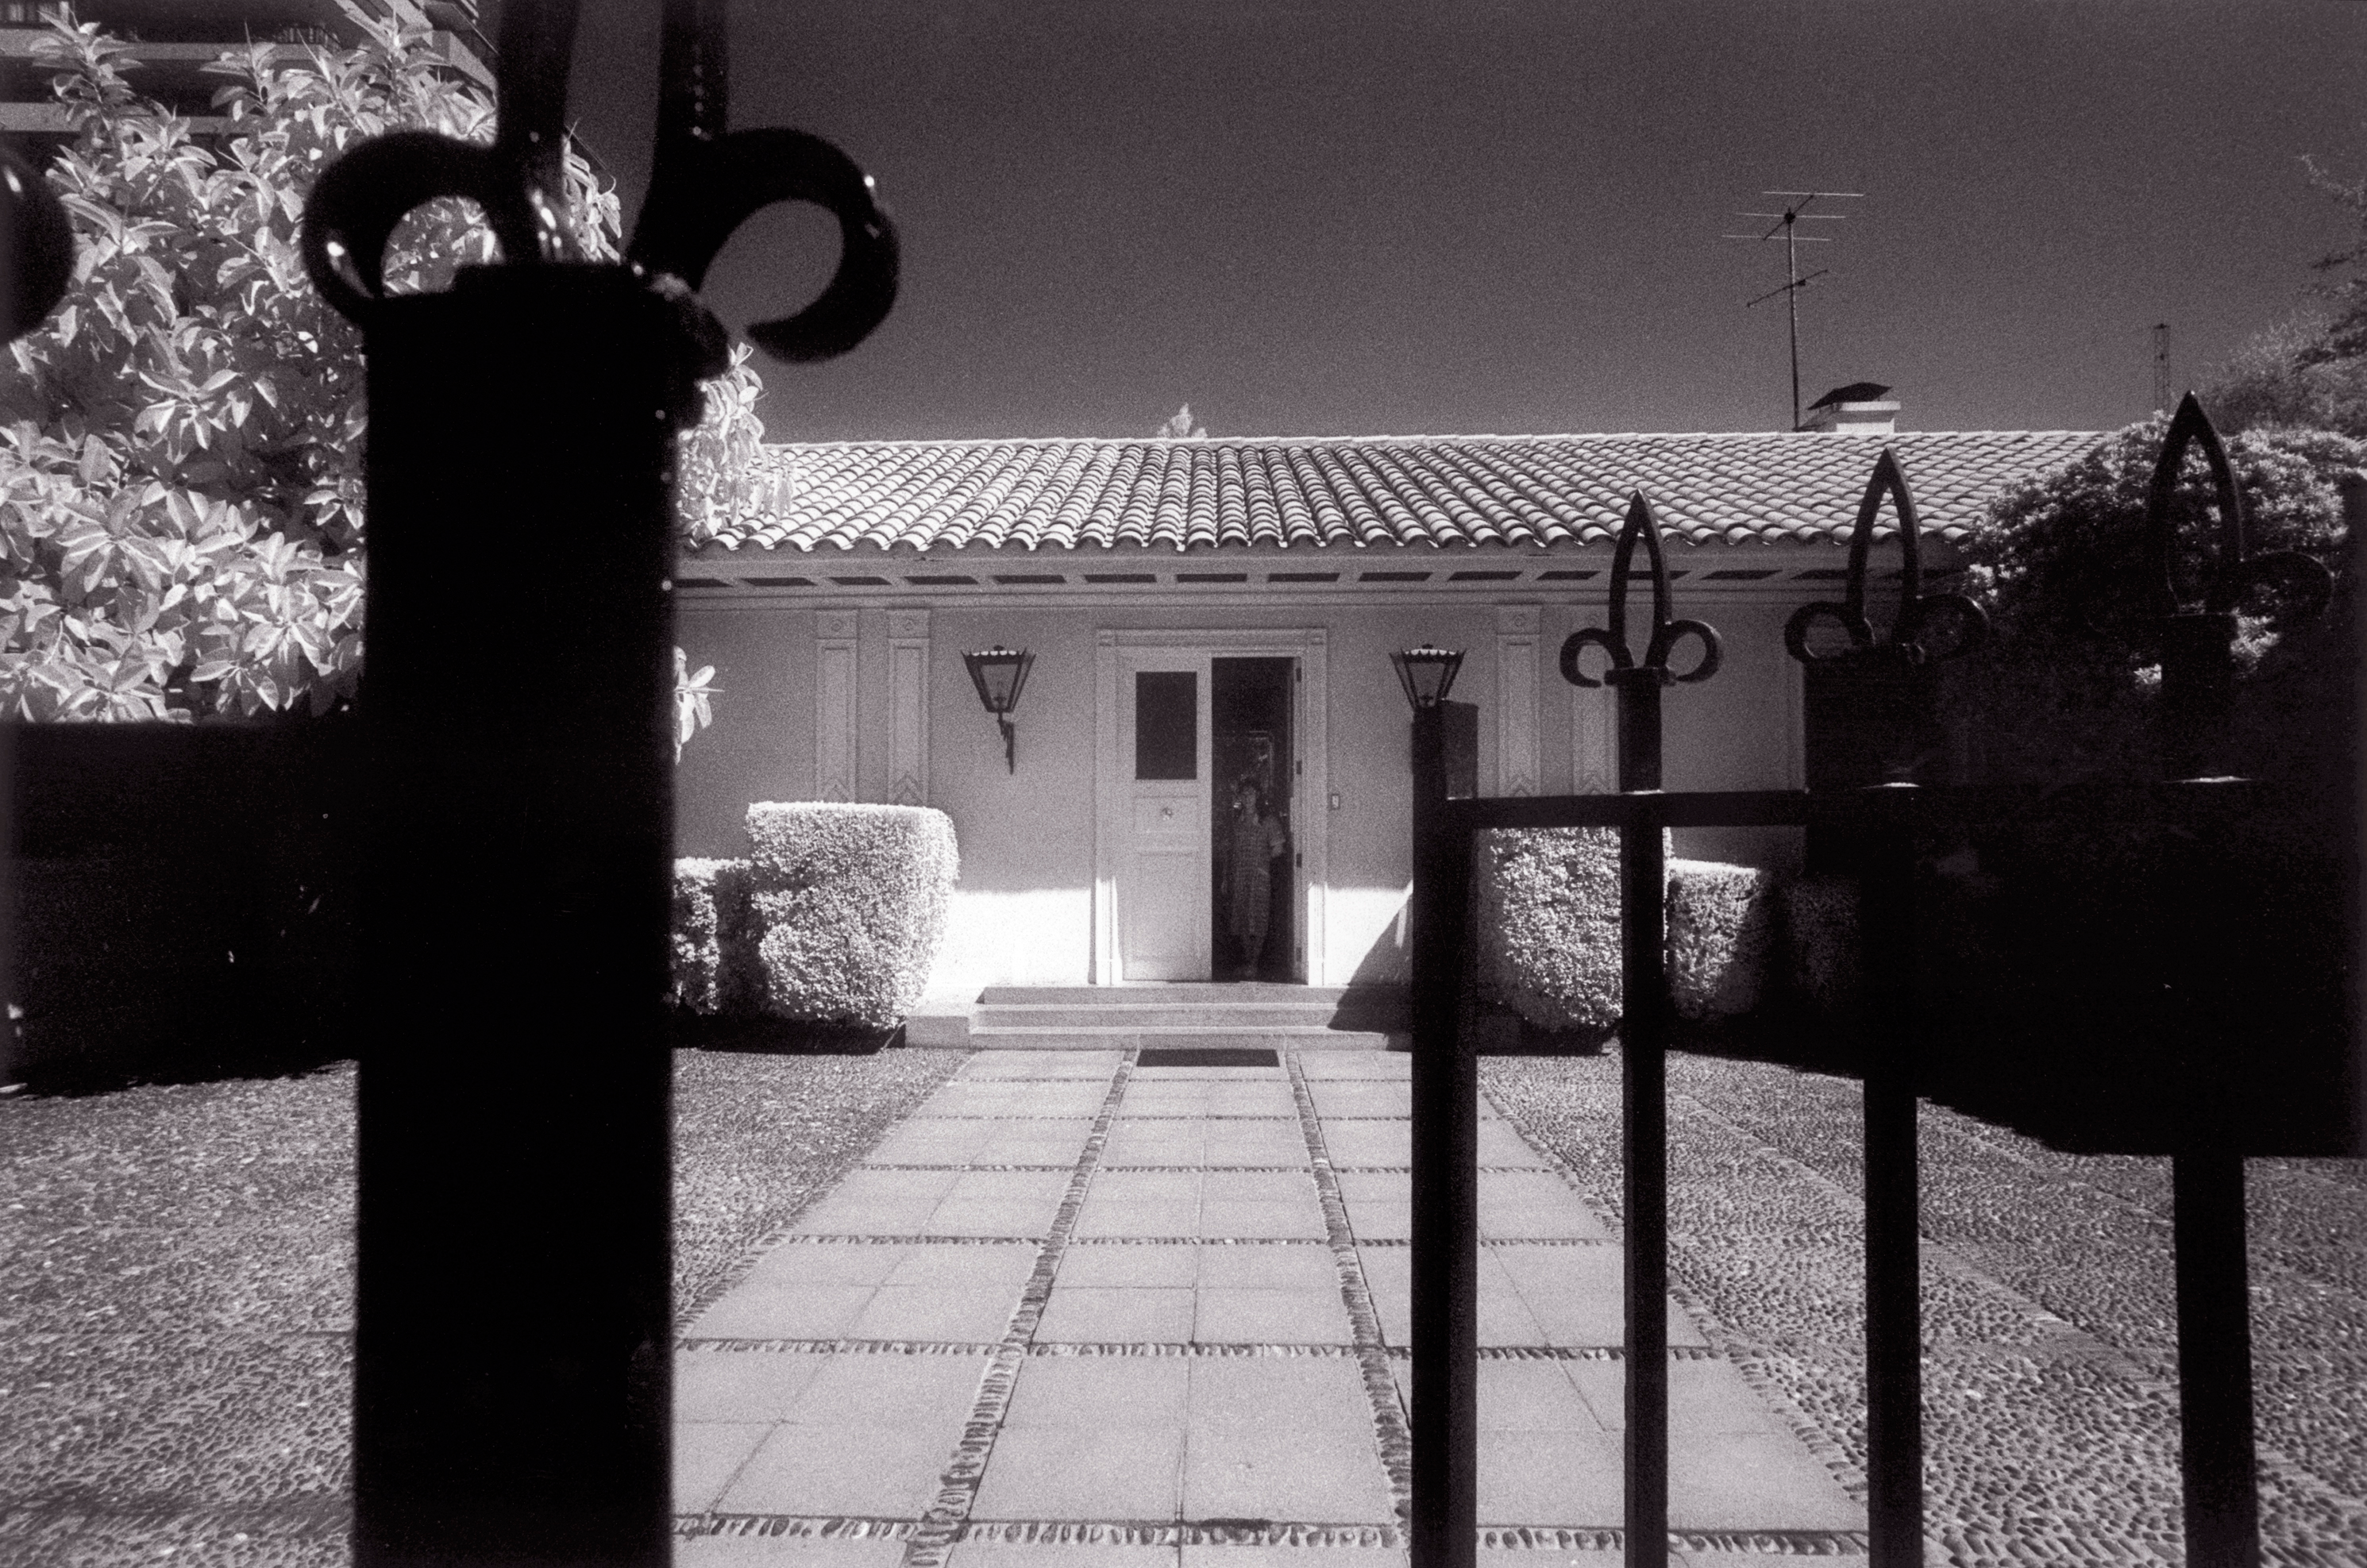

ESO Guesthouse in Santiago

The ESO Guesthouse in Calle Gustavo Adolfo in the Vitacura district is located a few kilometres from the Vitacura Office. It was acquired in 1965. It housed the ESO-Chile office until the Vitacura building was ready and now serves as a stop-over place for visiting astronomers and ESO staff travelling between Europe and the La Silla and Paranal observatories, and the ALMA construction sites.

Credit: ESO/H.H.Heyer